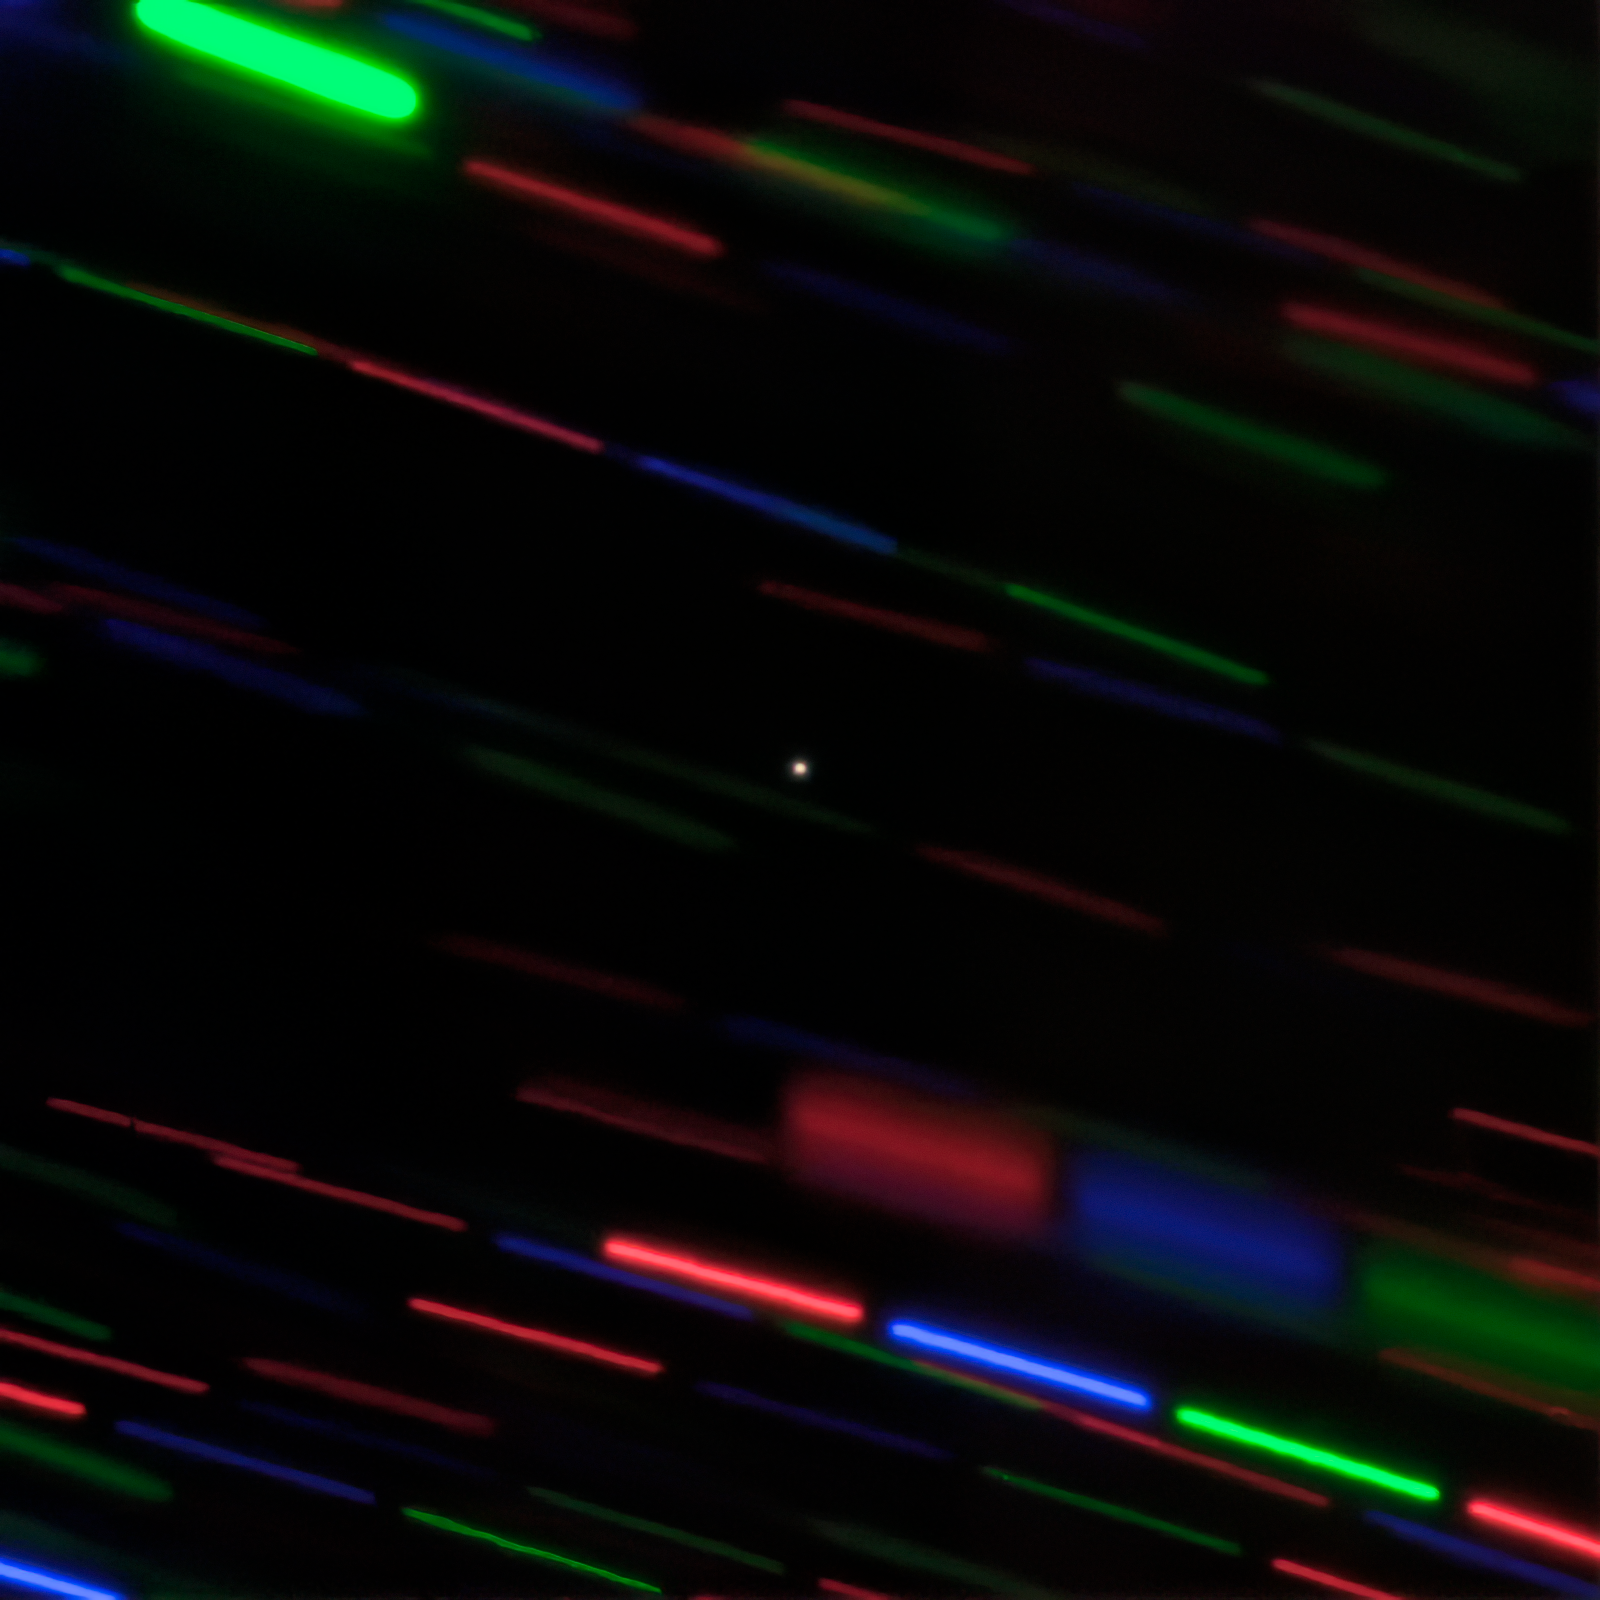

Minimoon 2020 CD3 in Color

International Gemini Observatory image of 2020 CD3 (center, point source) obtained with the 8-meter Gemini North telescope on Hawaii’s Maunakea. The image combines three images each obtained using different filters to produce this color composite. 2020 CD3 remains stationary in the image since it was being tracked by the telescope as it appears to move relative to the background stars, which appear trailed due to the object’s motion.

Credit: International Gemini Observatory/NOIRLab/NSF/AURA/G. Fedorets